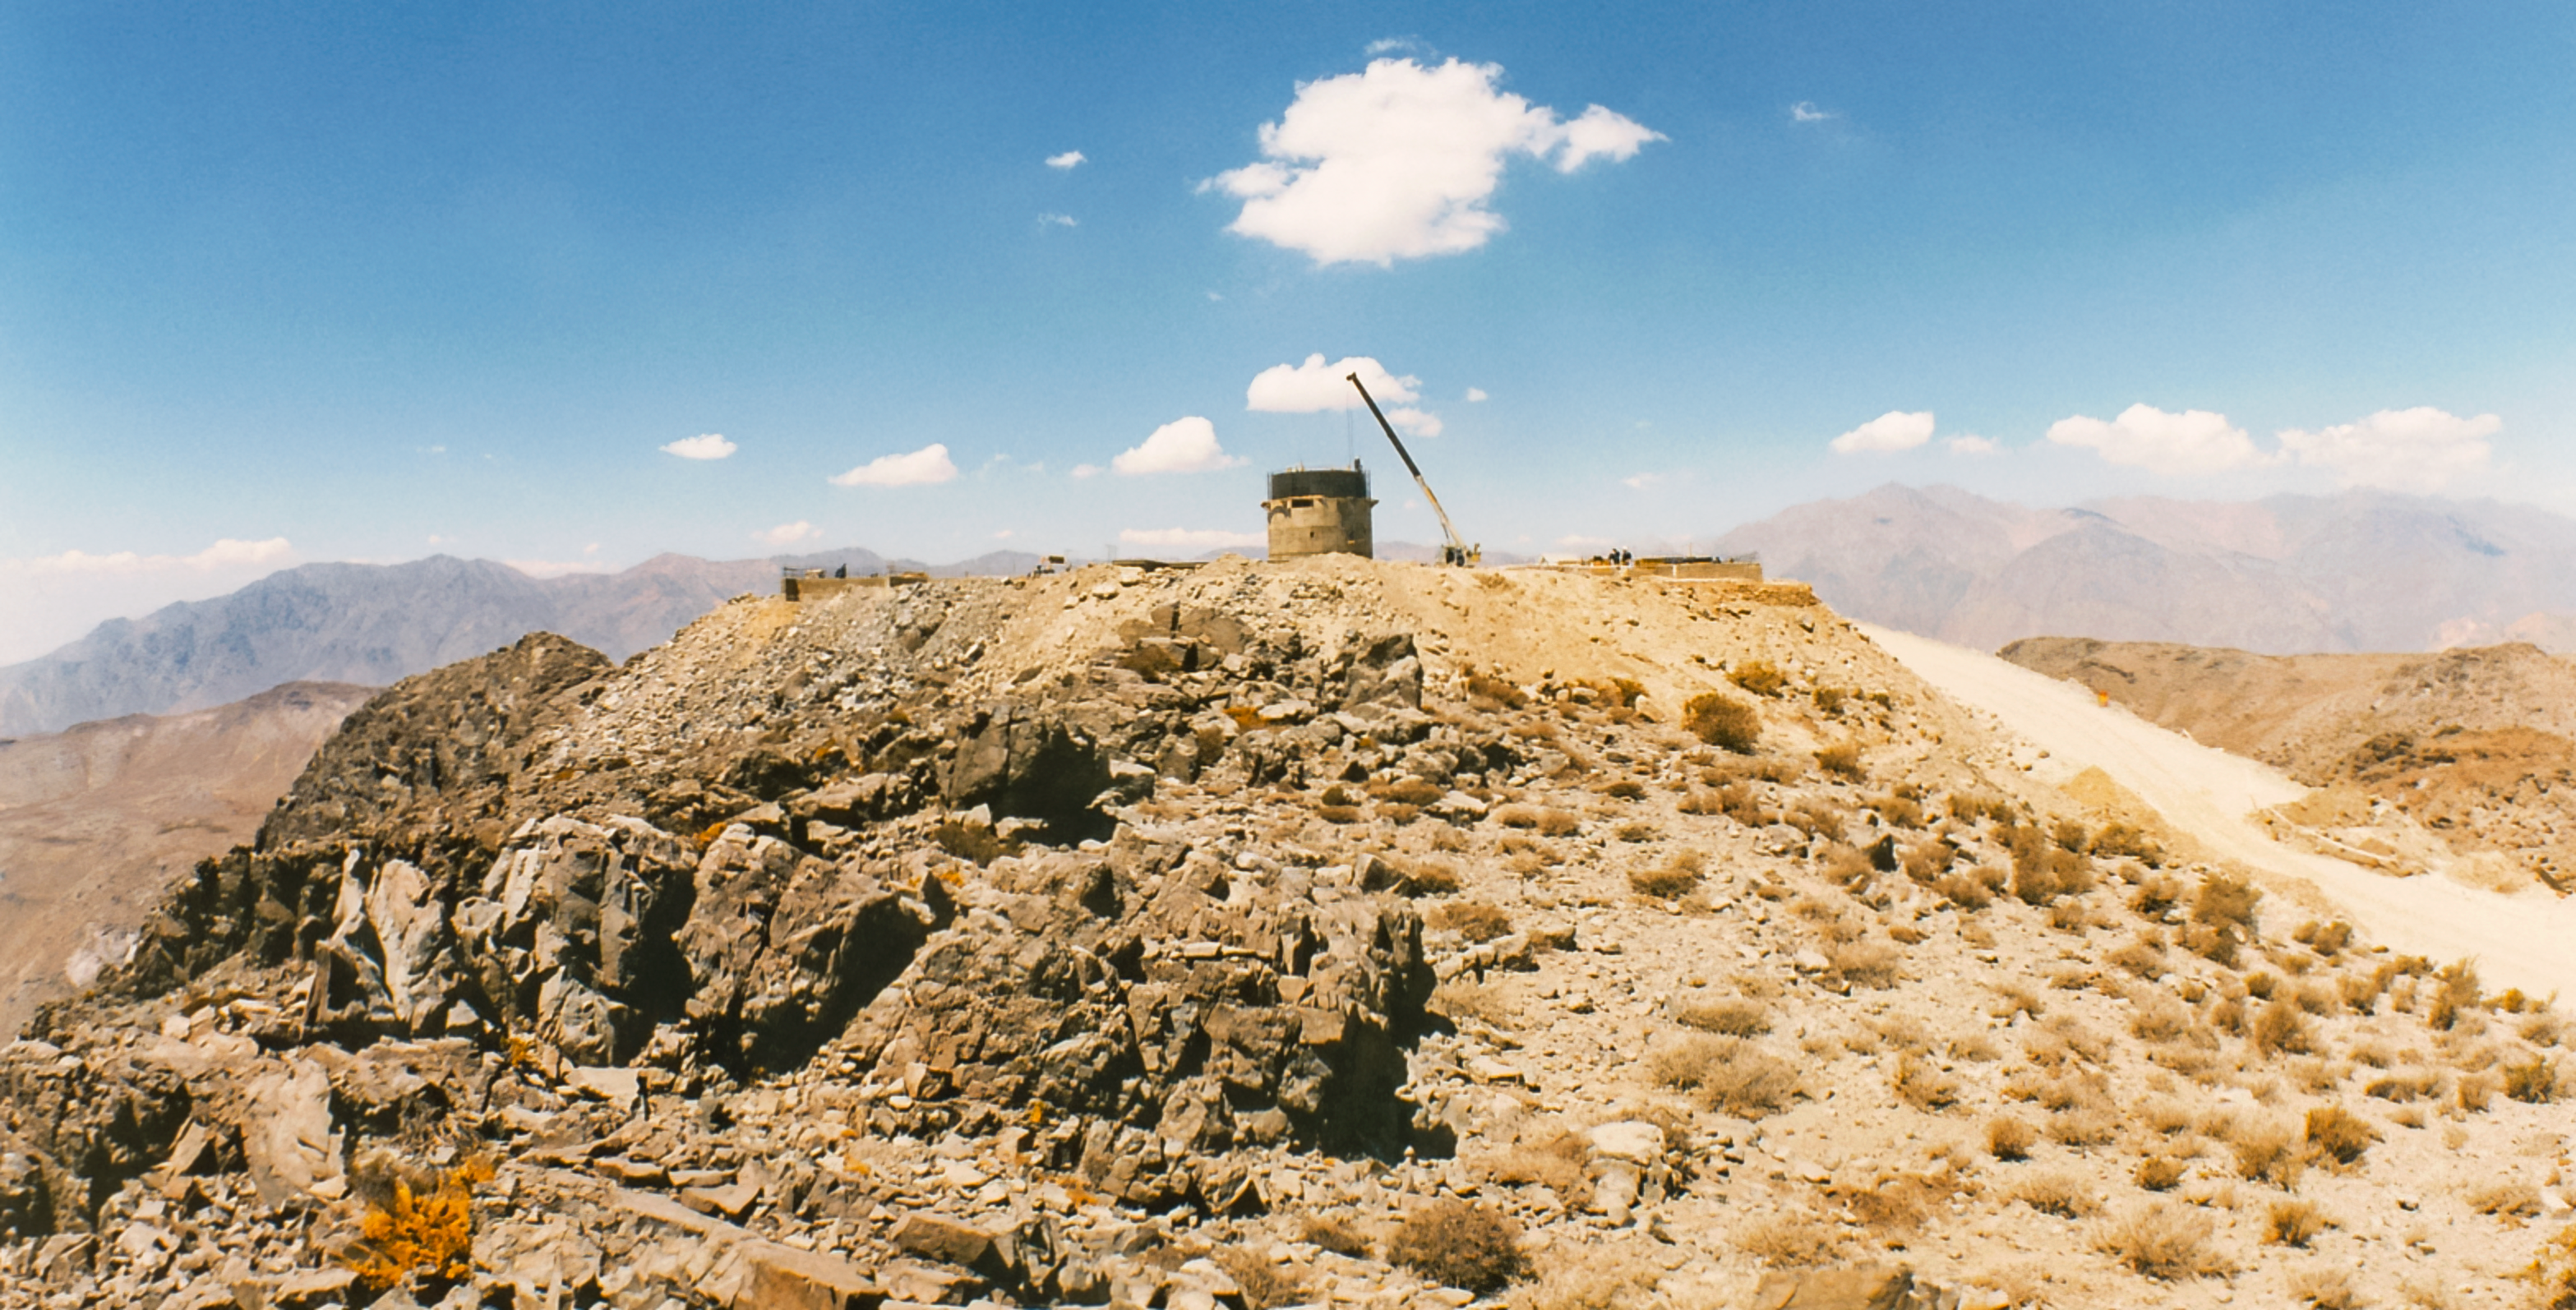

Gemini South Construction

Early construction of the Gemini South telescope in 1996 on Cerro Pachón.

Credit: International Gemini Observatory/NOIRLab/NSF/AURA